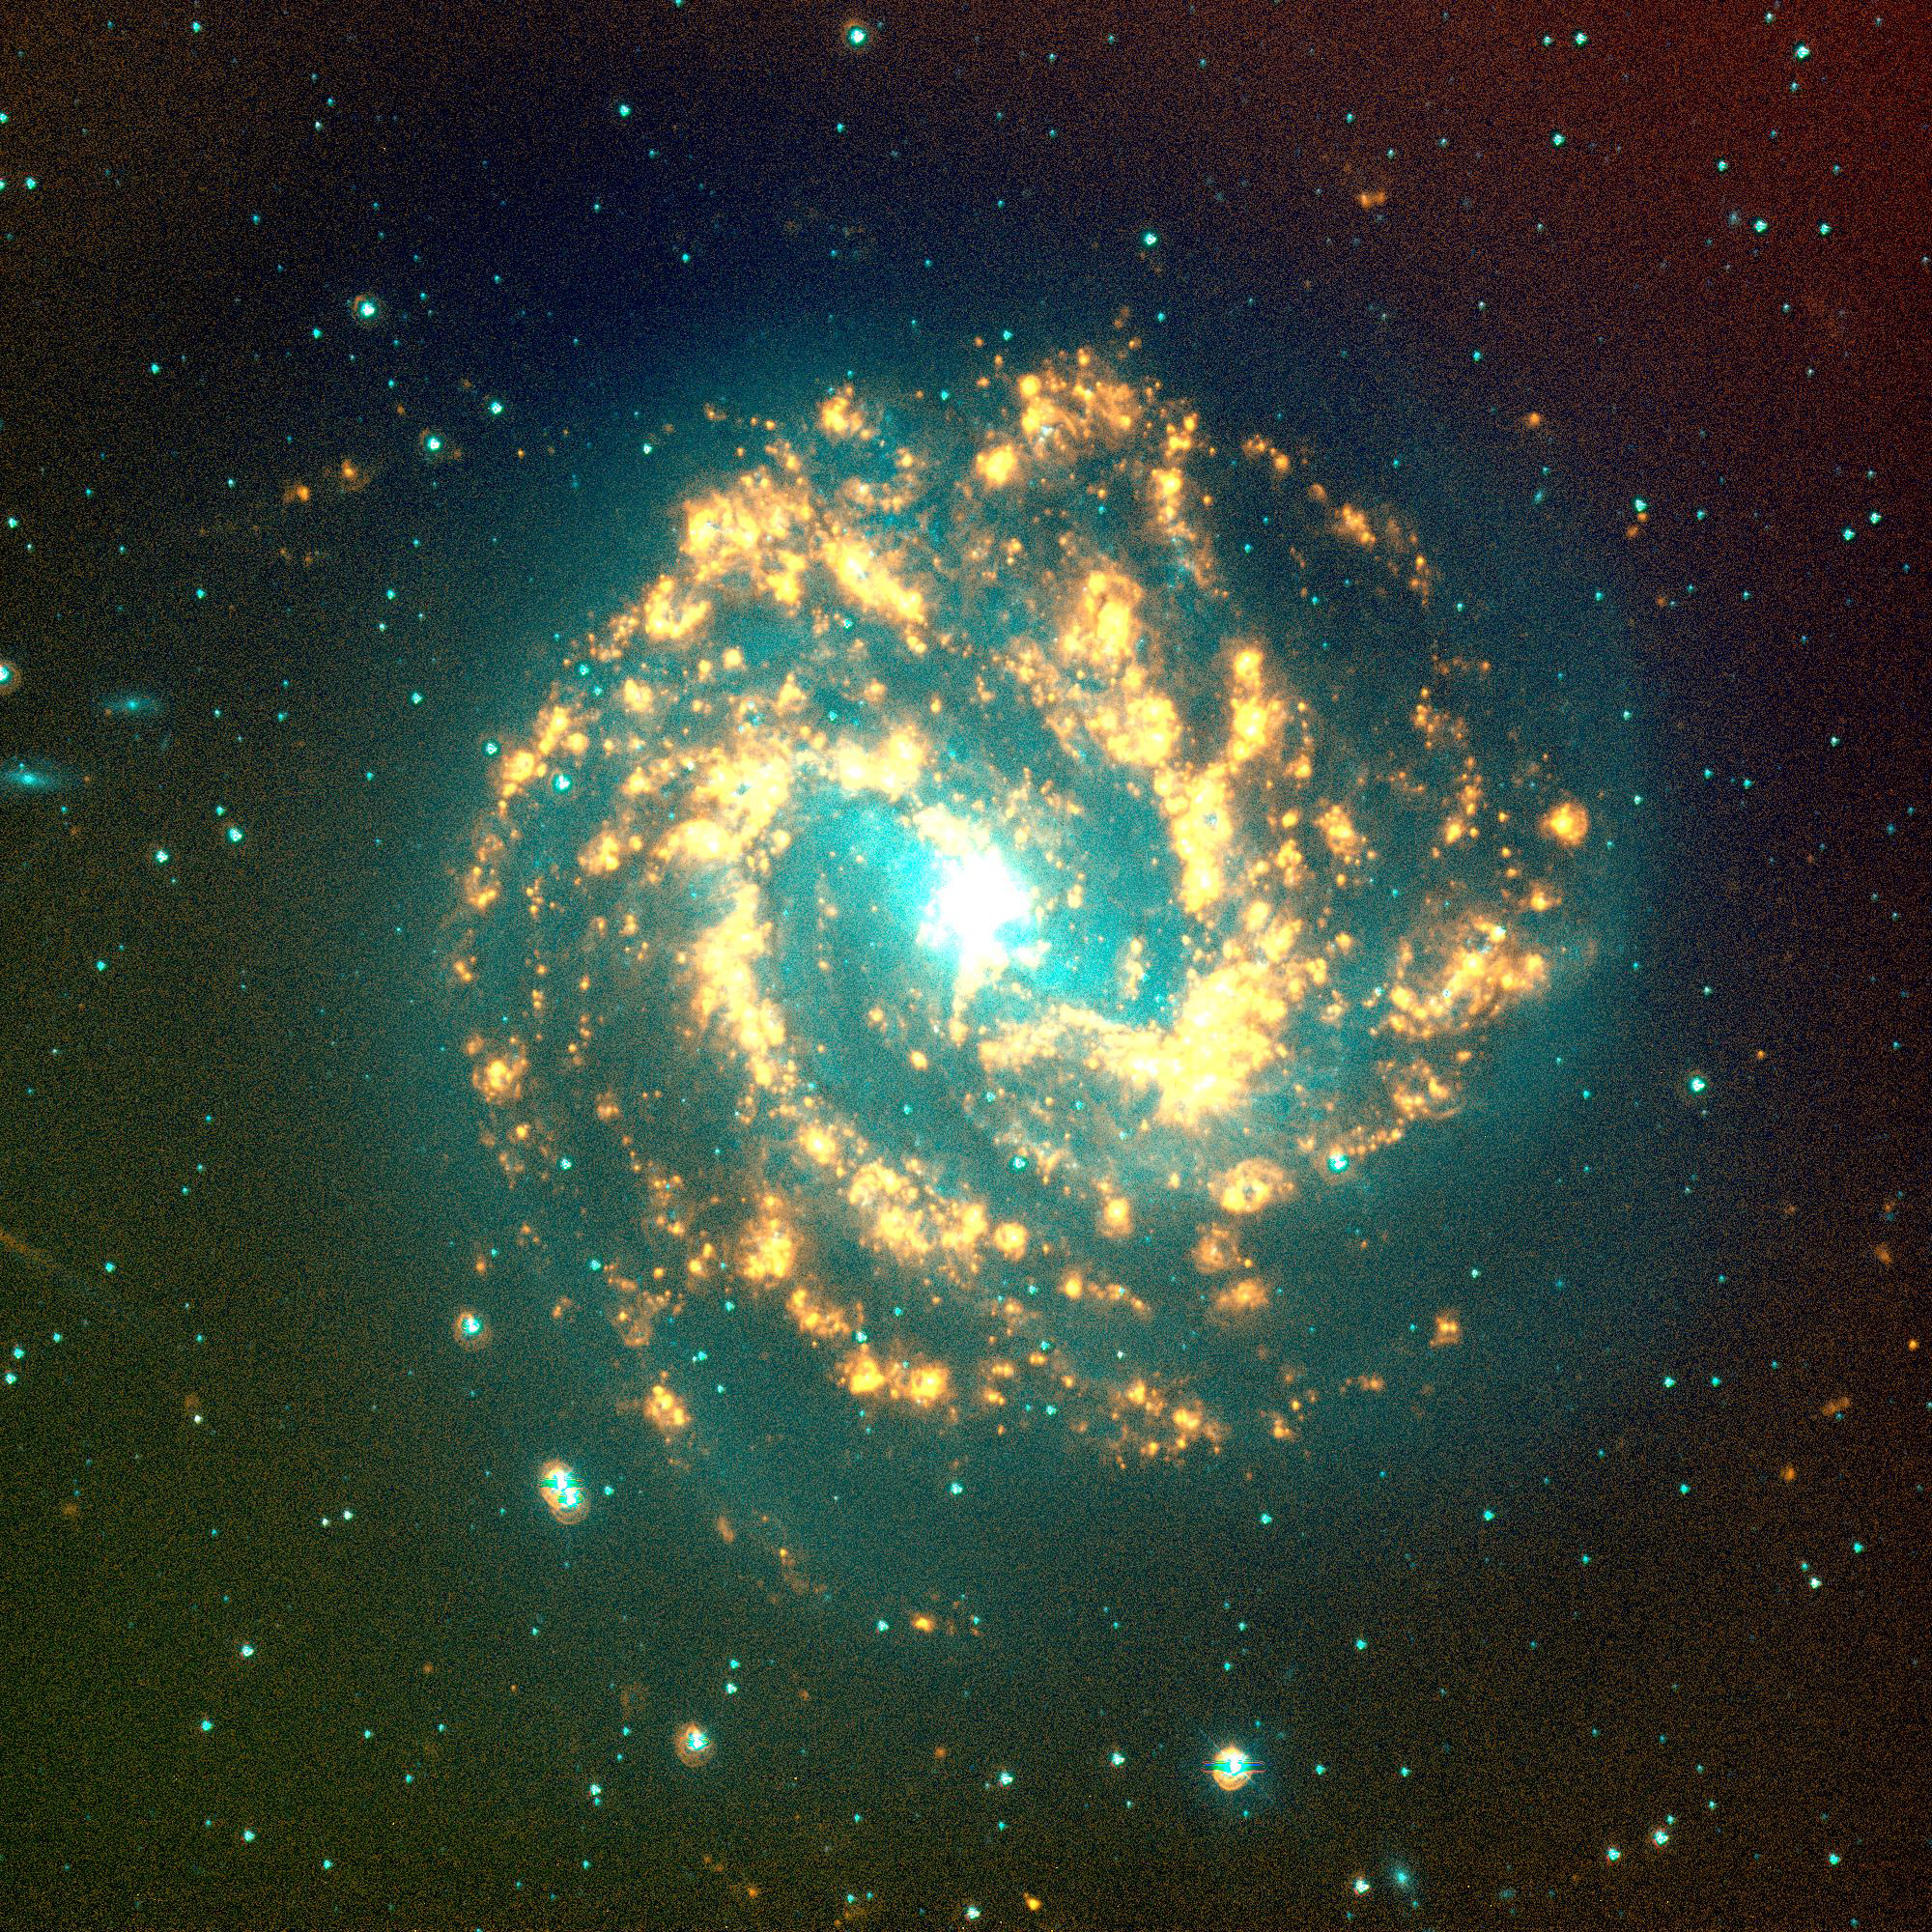

NGC 5236 (M83), SINGG Survey

Gas-rich galaxies display a wide range of structures and properties, but one thing they all seem to have are some newly formed stars. Images from the Survey for Ionization in Neutral Gas Galaxies (SINGG), an NOAO Survey Program (obtained with the CTIO 1.5m telescope), are designed to highlight areas of star formation in gas rich galaxies.

This image shows Messier 83 (M83), one of the brightest spiral galaxies. The disks of these classic galaxies (what one usually thinks of when hearing the word), form when the gas in the system collapses. The spiral pattern is caused by a density wave in the disk which can cause enhanced star formation along the arms to make a grand design spiral. M83 hosts a strong starburst in its nuclear regions which appears white in this image.

The image is displayed so that stars have a cyan-blue appearance, while ionized hydrogen (H-alpha) emission appears orange-red to yellow. The H-alpha emission marks where the gas in the galaxies has been stripped of electrons, and is now recombining. It takes very hot O stars to ionize the gas; these stars have very short lifetimes (a few million years). As a result, red tones in these images typically mark the location of newly formed hot stars. Gerhardt Meurer of The Johns Hopkins University, Baltimore, MD, is the principal investigator for SINGG. For more information, see: http://sungg.pha.jhu.edu/

Credit: The SINGG Survey Team and NOIRLab/NSF/AURA/